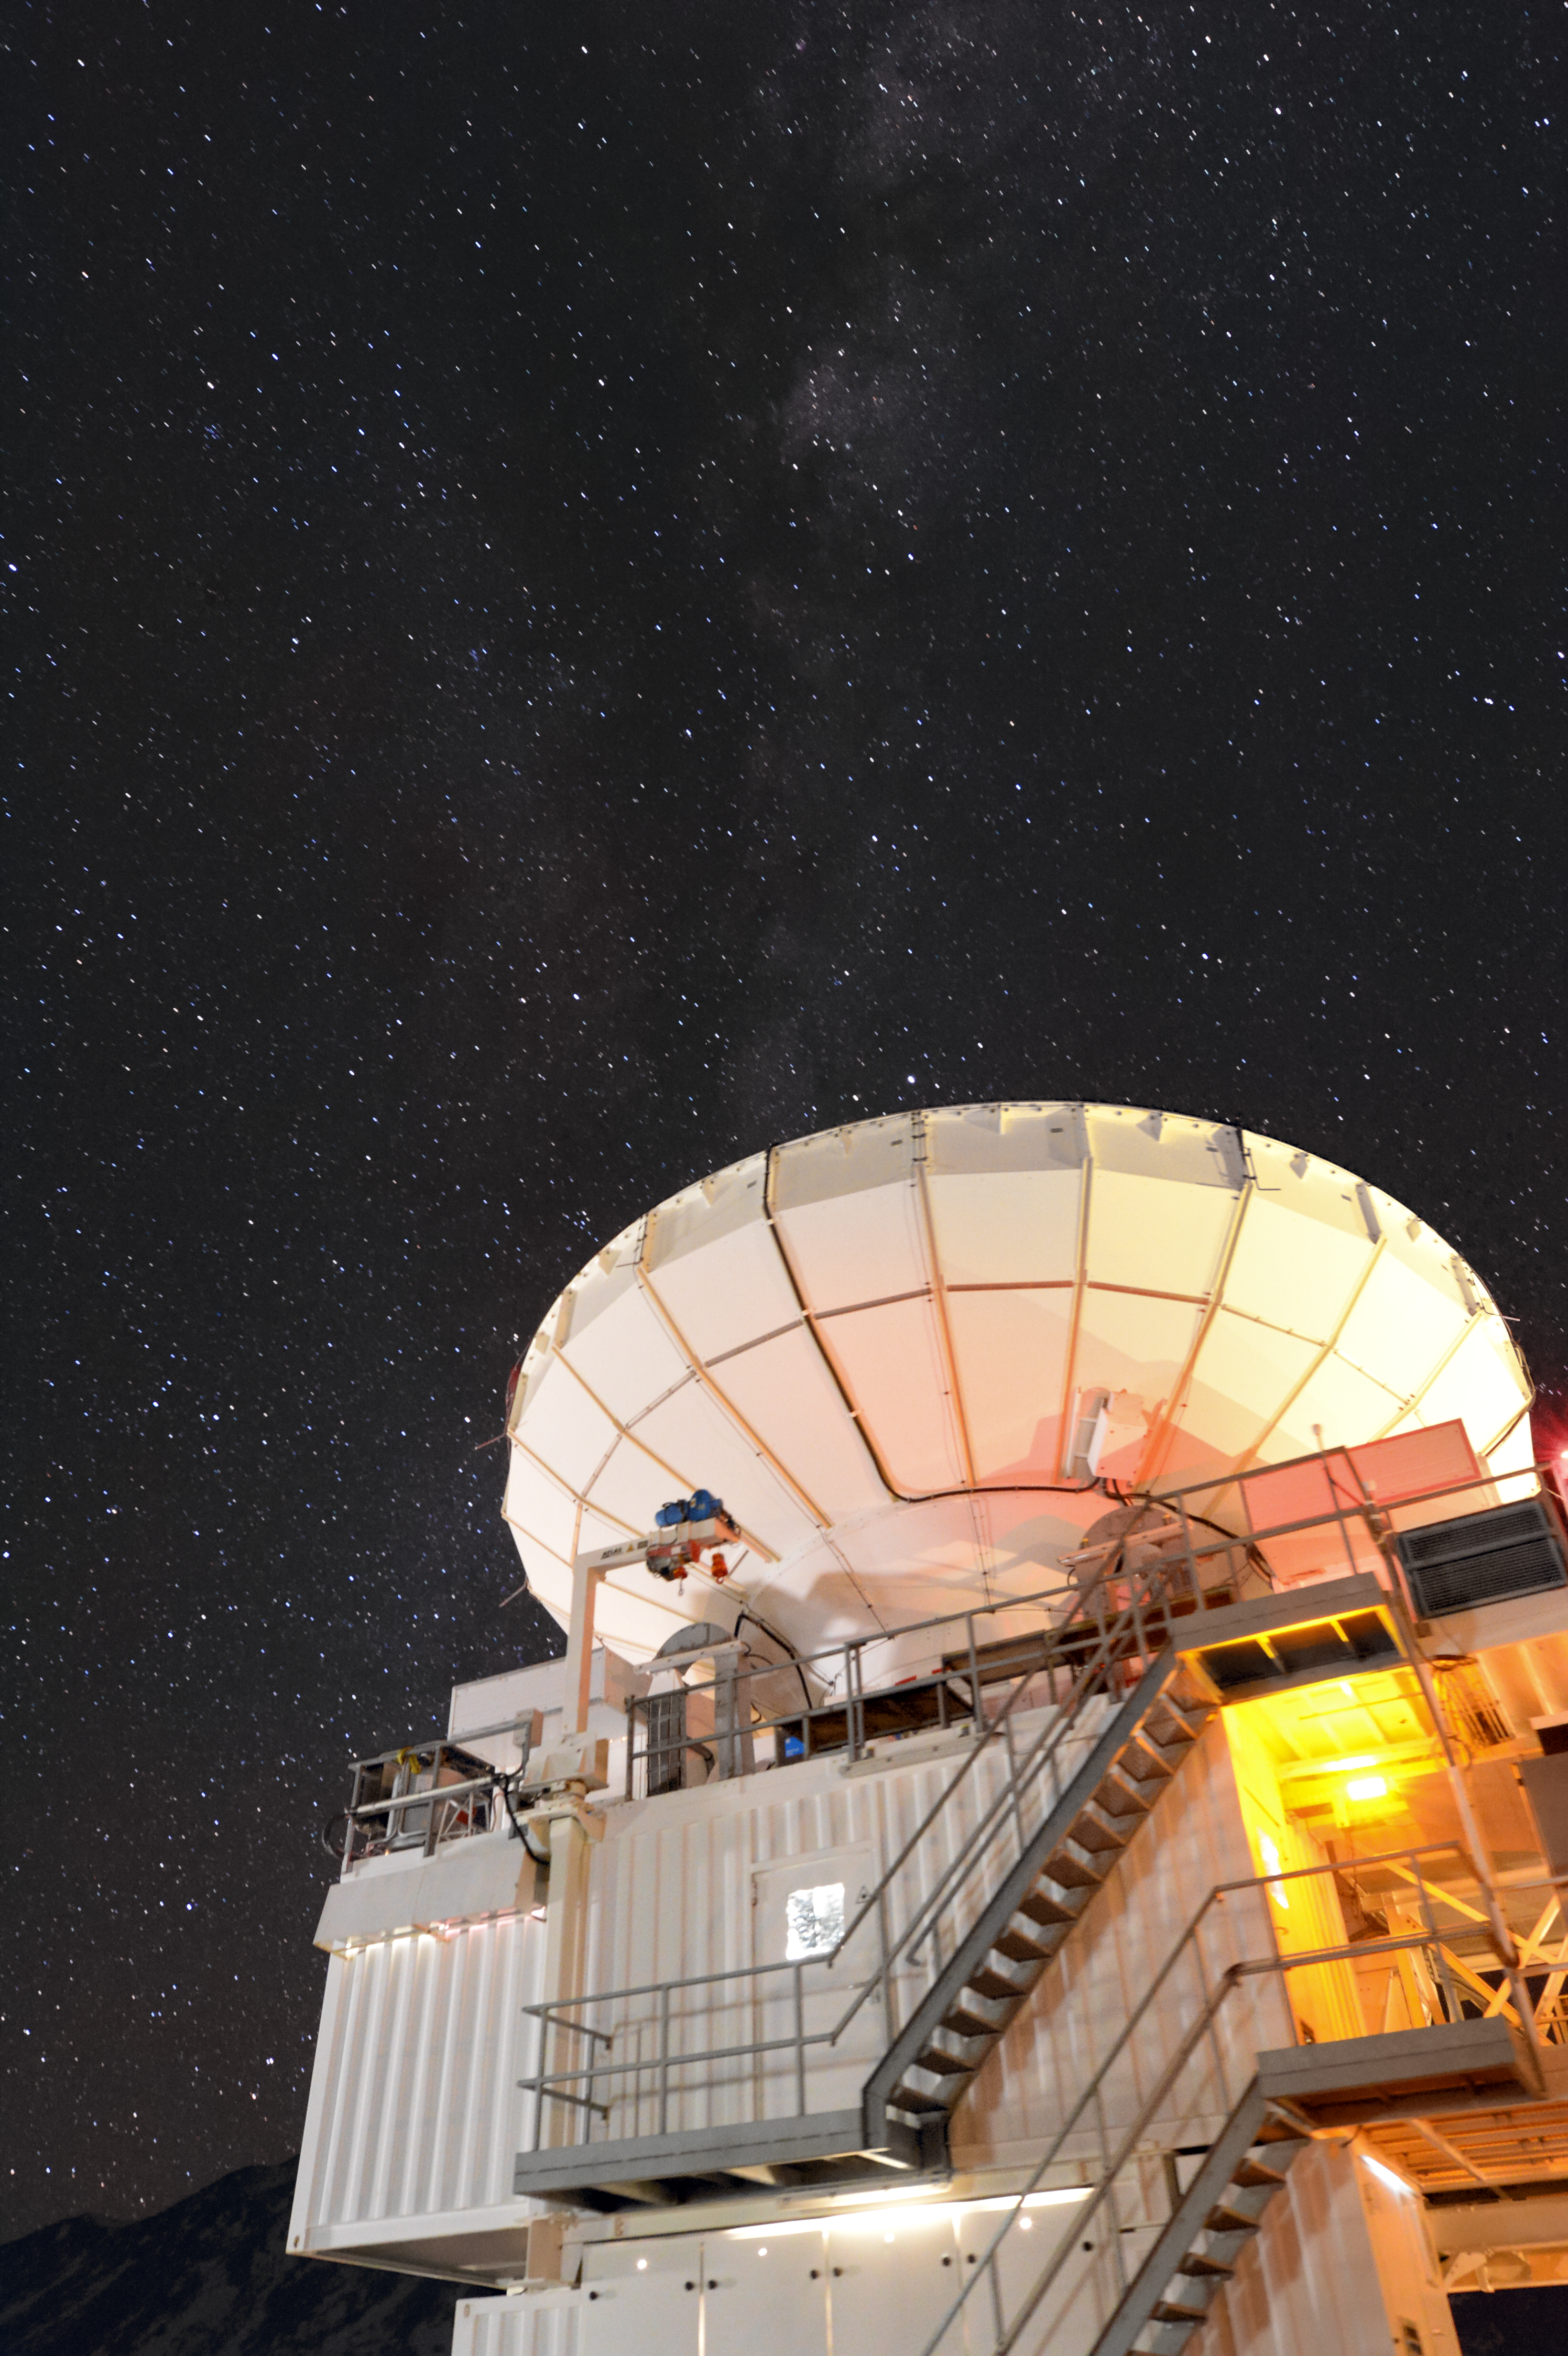

APEX at night

The Atacama Pathfinder Experiment (APEX) telescope, illuminated by a familiar orange glow, sits beneath a sea of stars found in the night skies above Chajnantor Plateau, located high up in the Chilean Atacama Desert.

Credit: Carlos A. Durán/ESO